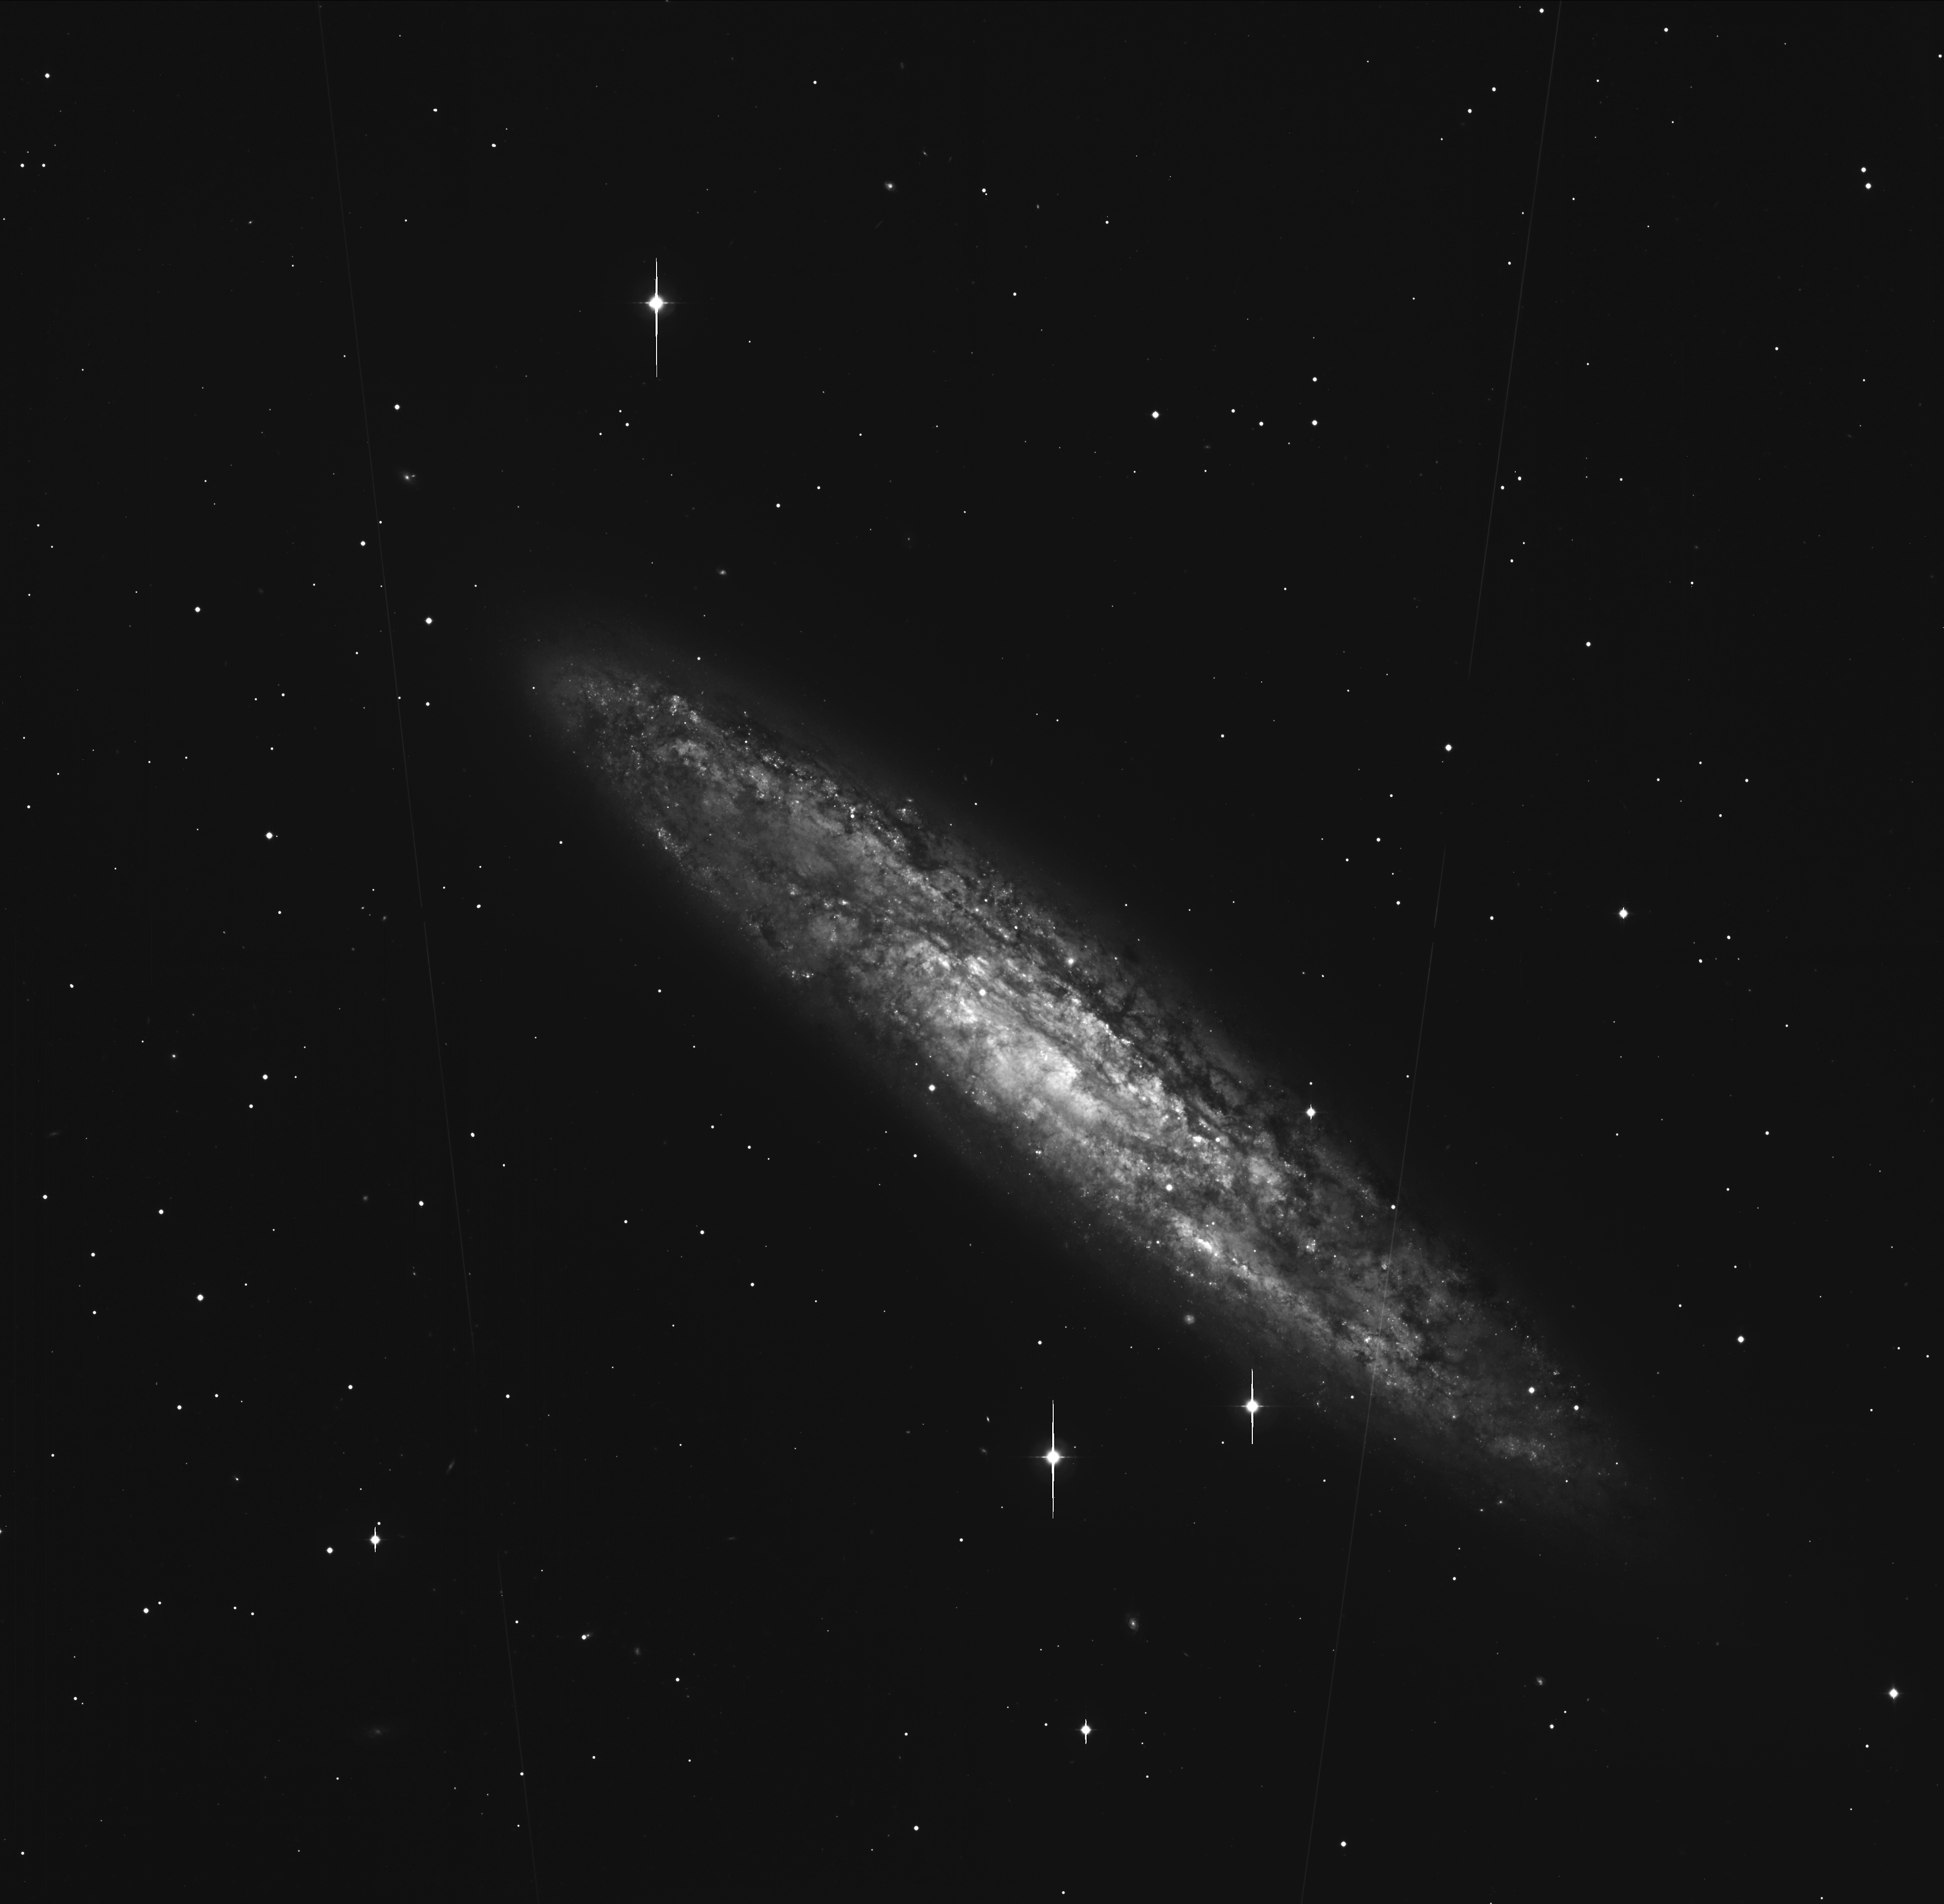

Spiral galaxy NGC 253

This photo shows a sky field around the Spiral Galaxy NGC 253 (Type Sc) seen nearly edge-on. It is located in the southern constellation Sculptor at a distance of about 8 million light-years. The image is the sum of five 5-min exposures through a blue (B-band) optical filtre. They were slightly offset with respect to each other so that the small gaps between the eight CCD''''s of the mosaic are no longer visible. This image also shows the faint trails of 2 artificial satellites. Many of the quite numerous and small, slightly fuzzy objects are undoubtedly globular clusters of NGC 253. The image processing consisted of de-biassing, flat-fielding, and removal (by interpolation) of some bad columns. The full-width-half-maximum (FWHM) of stellar images is about 1.0 arcsec. It was rebinned (2x2) to 4kx4k size and sampling 0.48 arcsec/pixel.North is up and East is left.

Credit: ESO